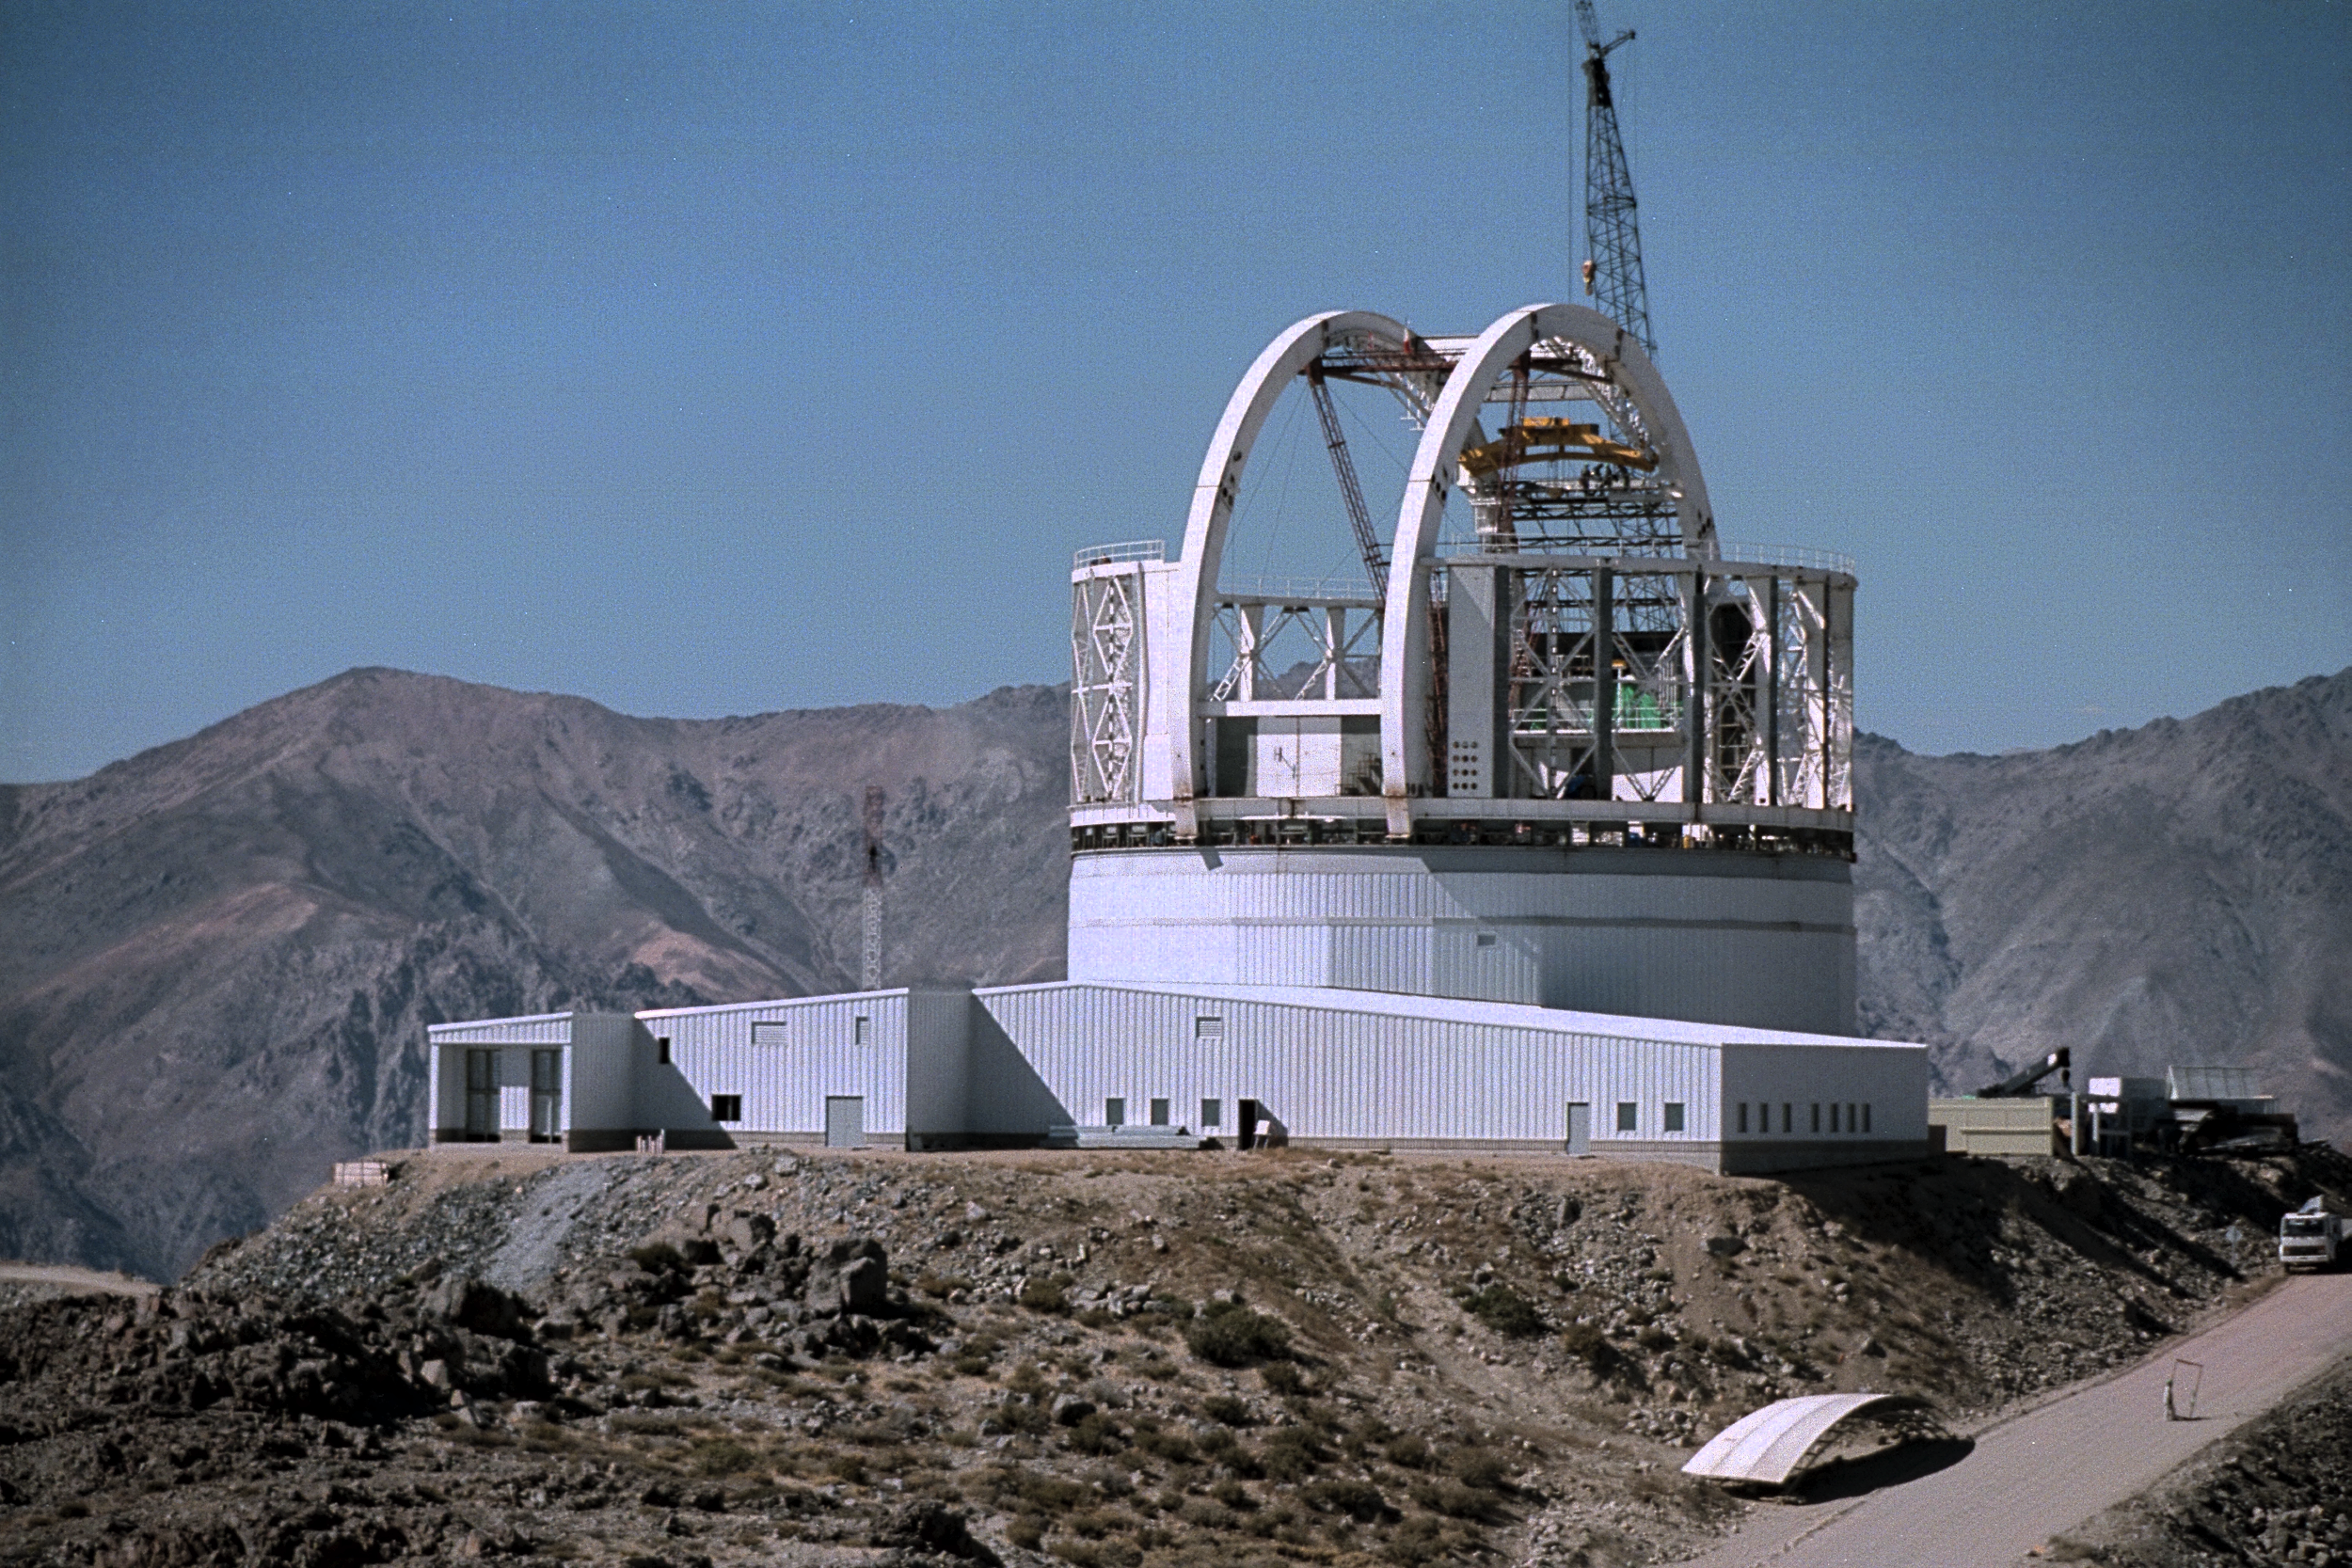

Gemini South, Cerro Pachon

Progress at the Chilean site at Cerro Pachon, April 22nd, 1998. Taken by a digital camera on-site.

Credit: NOIRLab/NSF/AURA